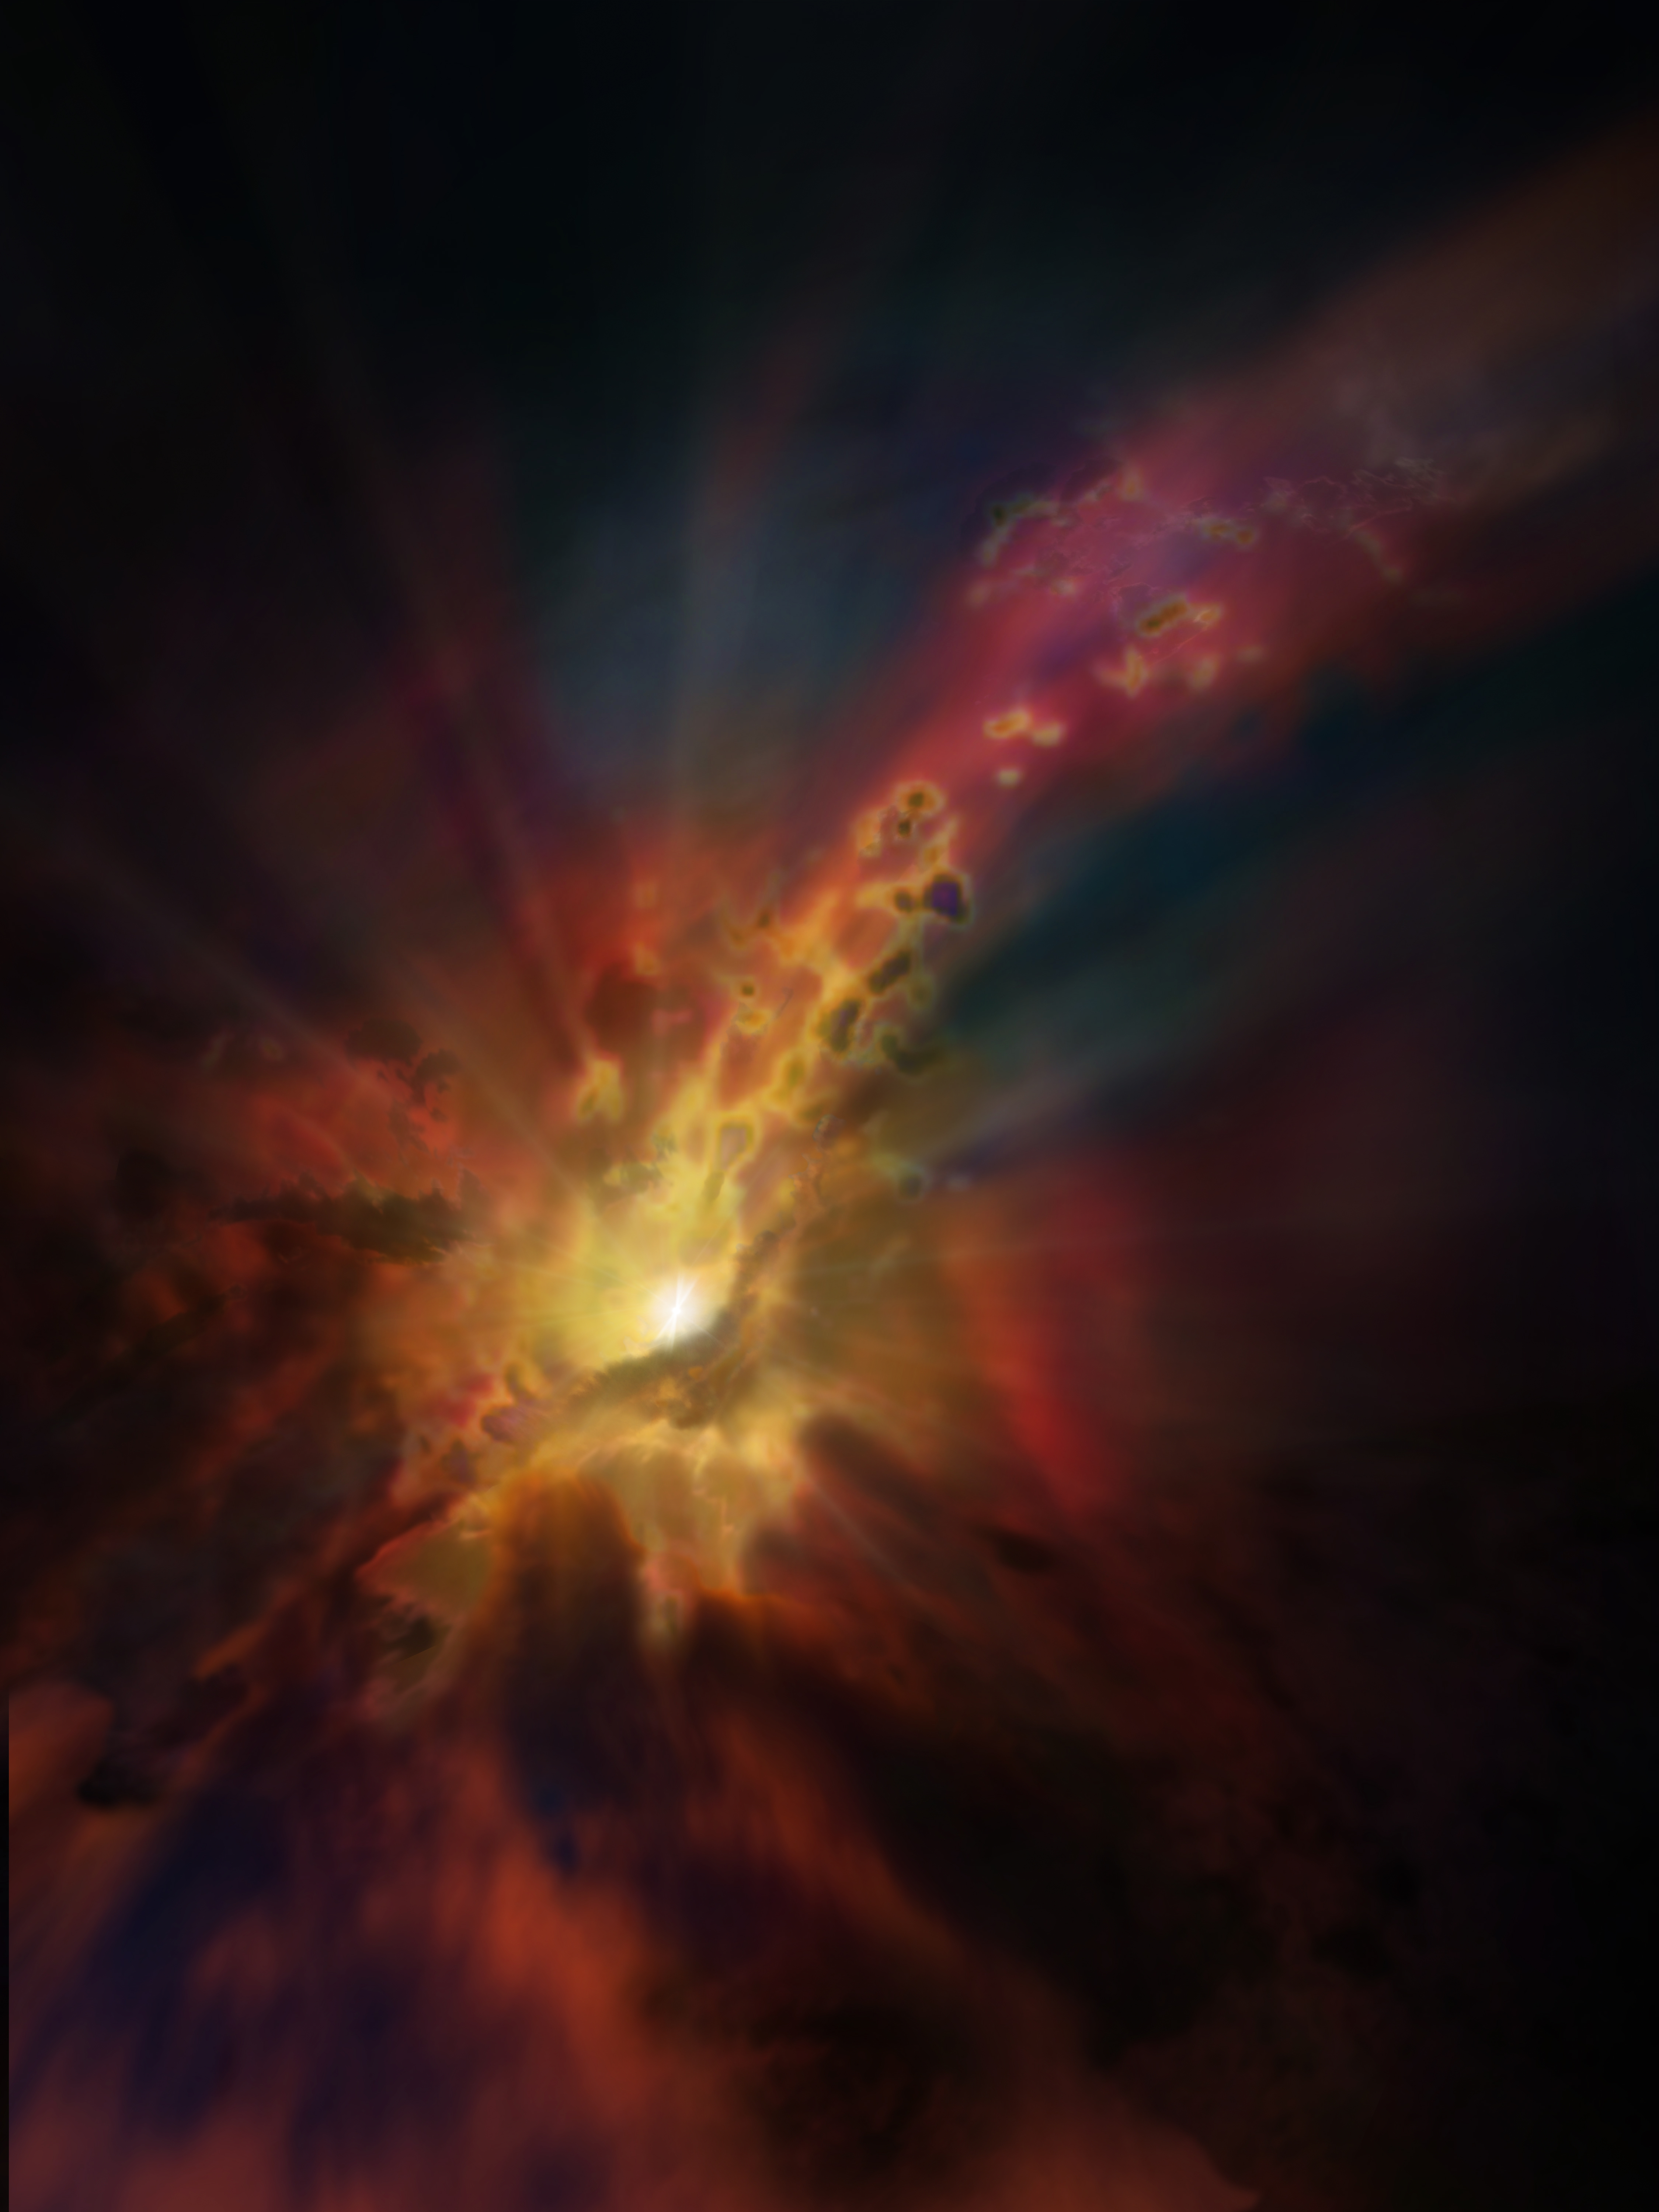

Outflows in Star-Forming Galaxies

Artist impression of an outflow of molecular gas from an active star-forming galaxy.

Credit: NRAO/AUI/NSF, D. Berry